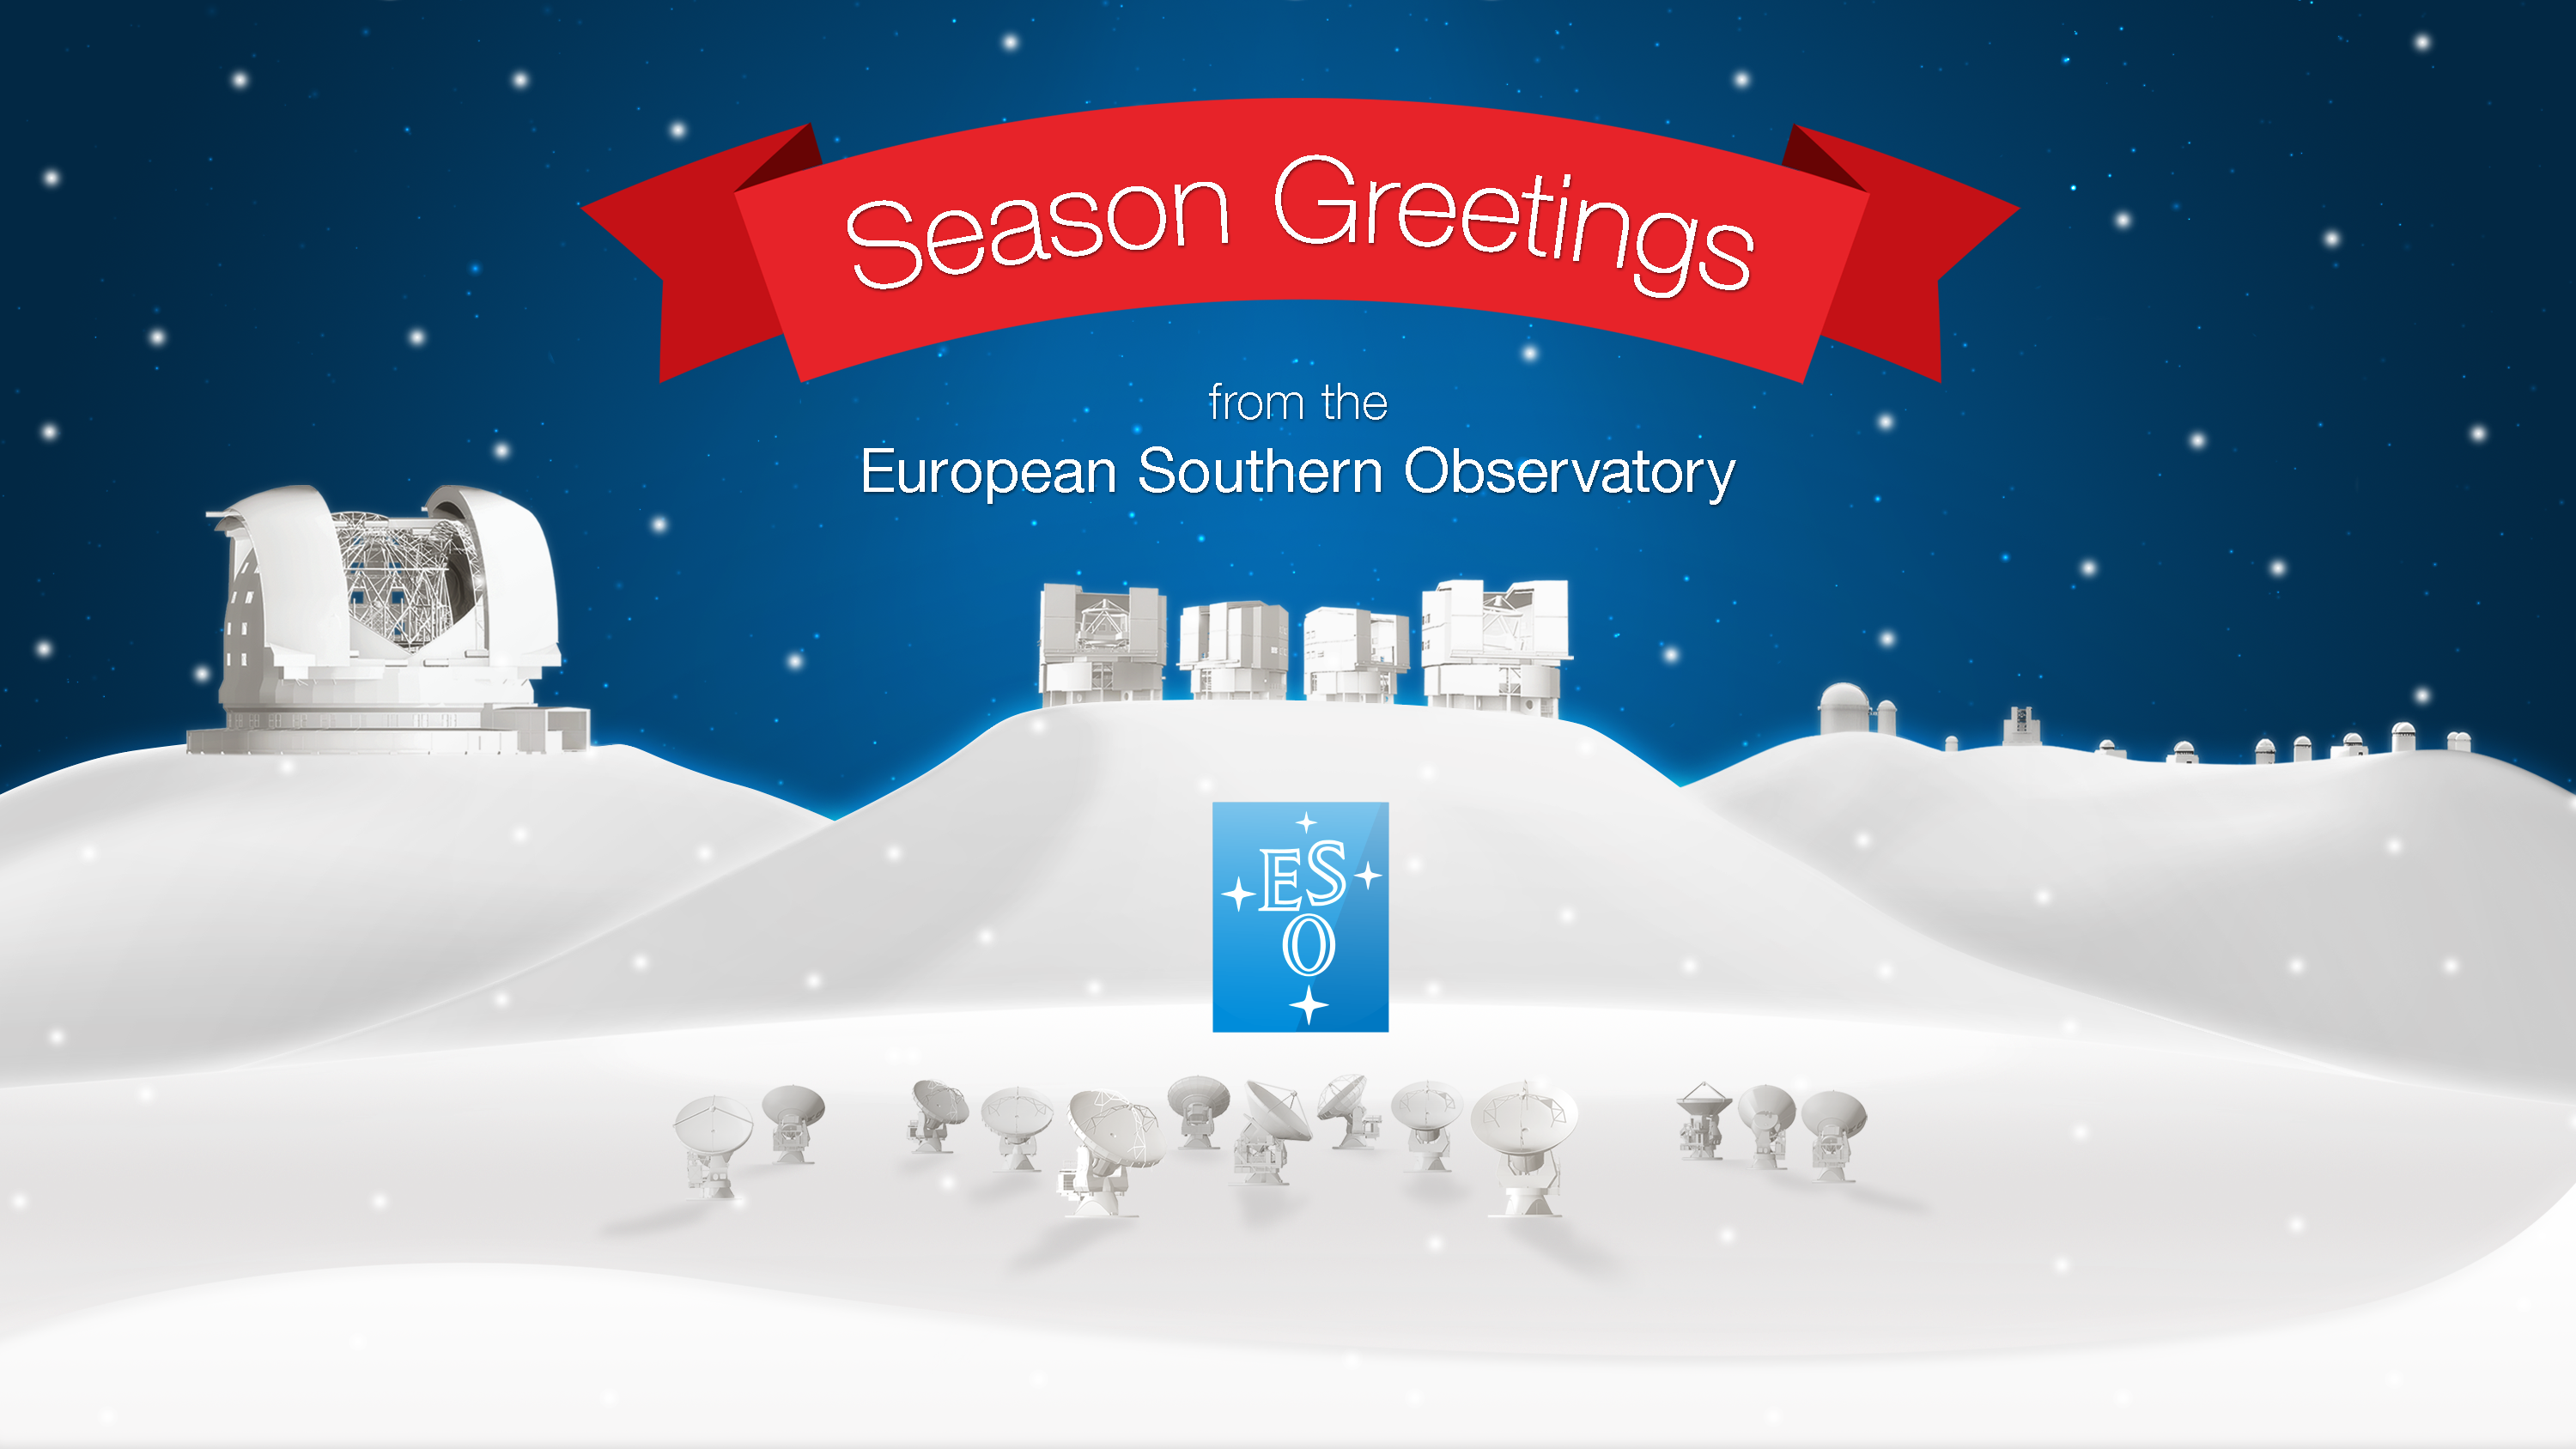

Season’s Greetings from the European Southern Observatory!

Season’s Greetings on behalf of everyone at the European Southern Observatory! We wish you a jolly end of the year and a fruitful 2016!

Credit: ESO